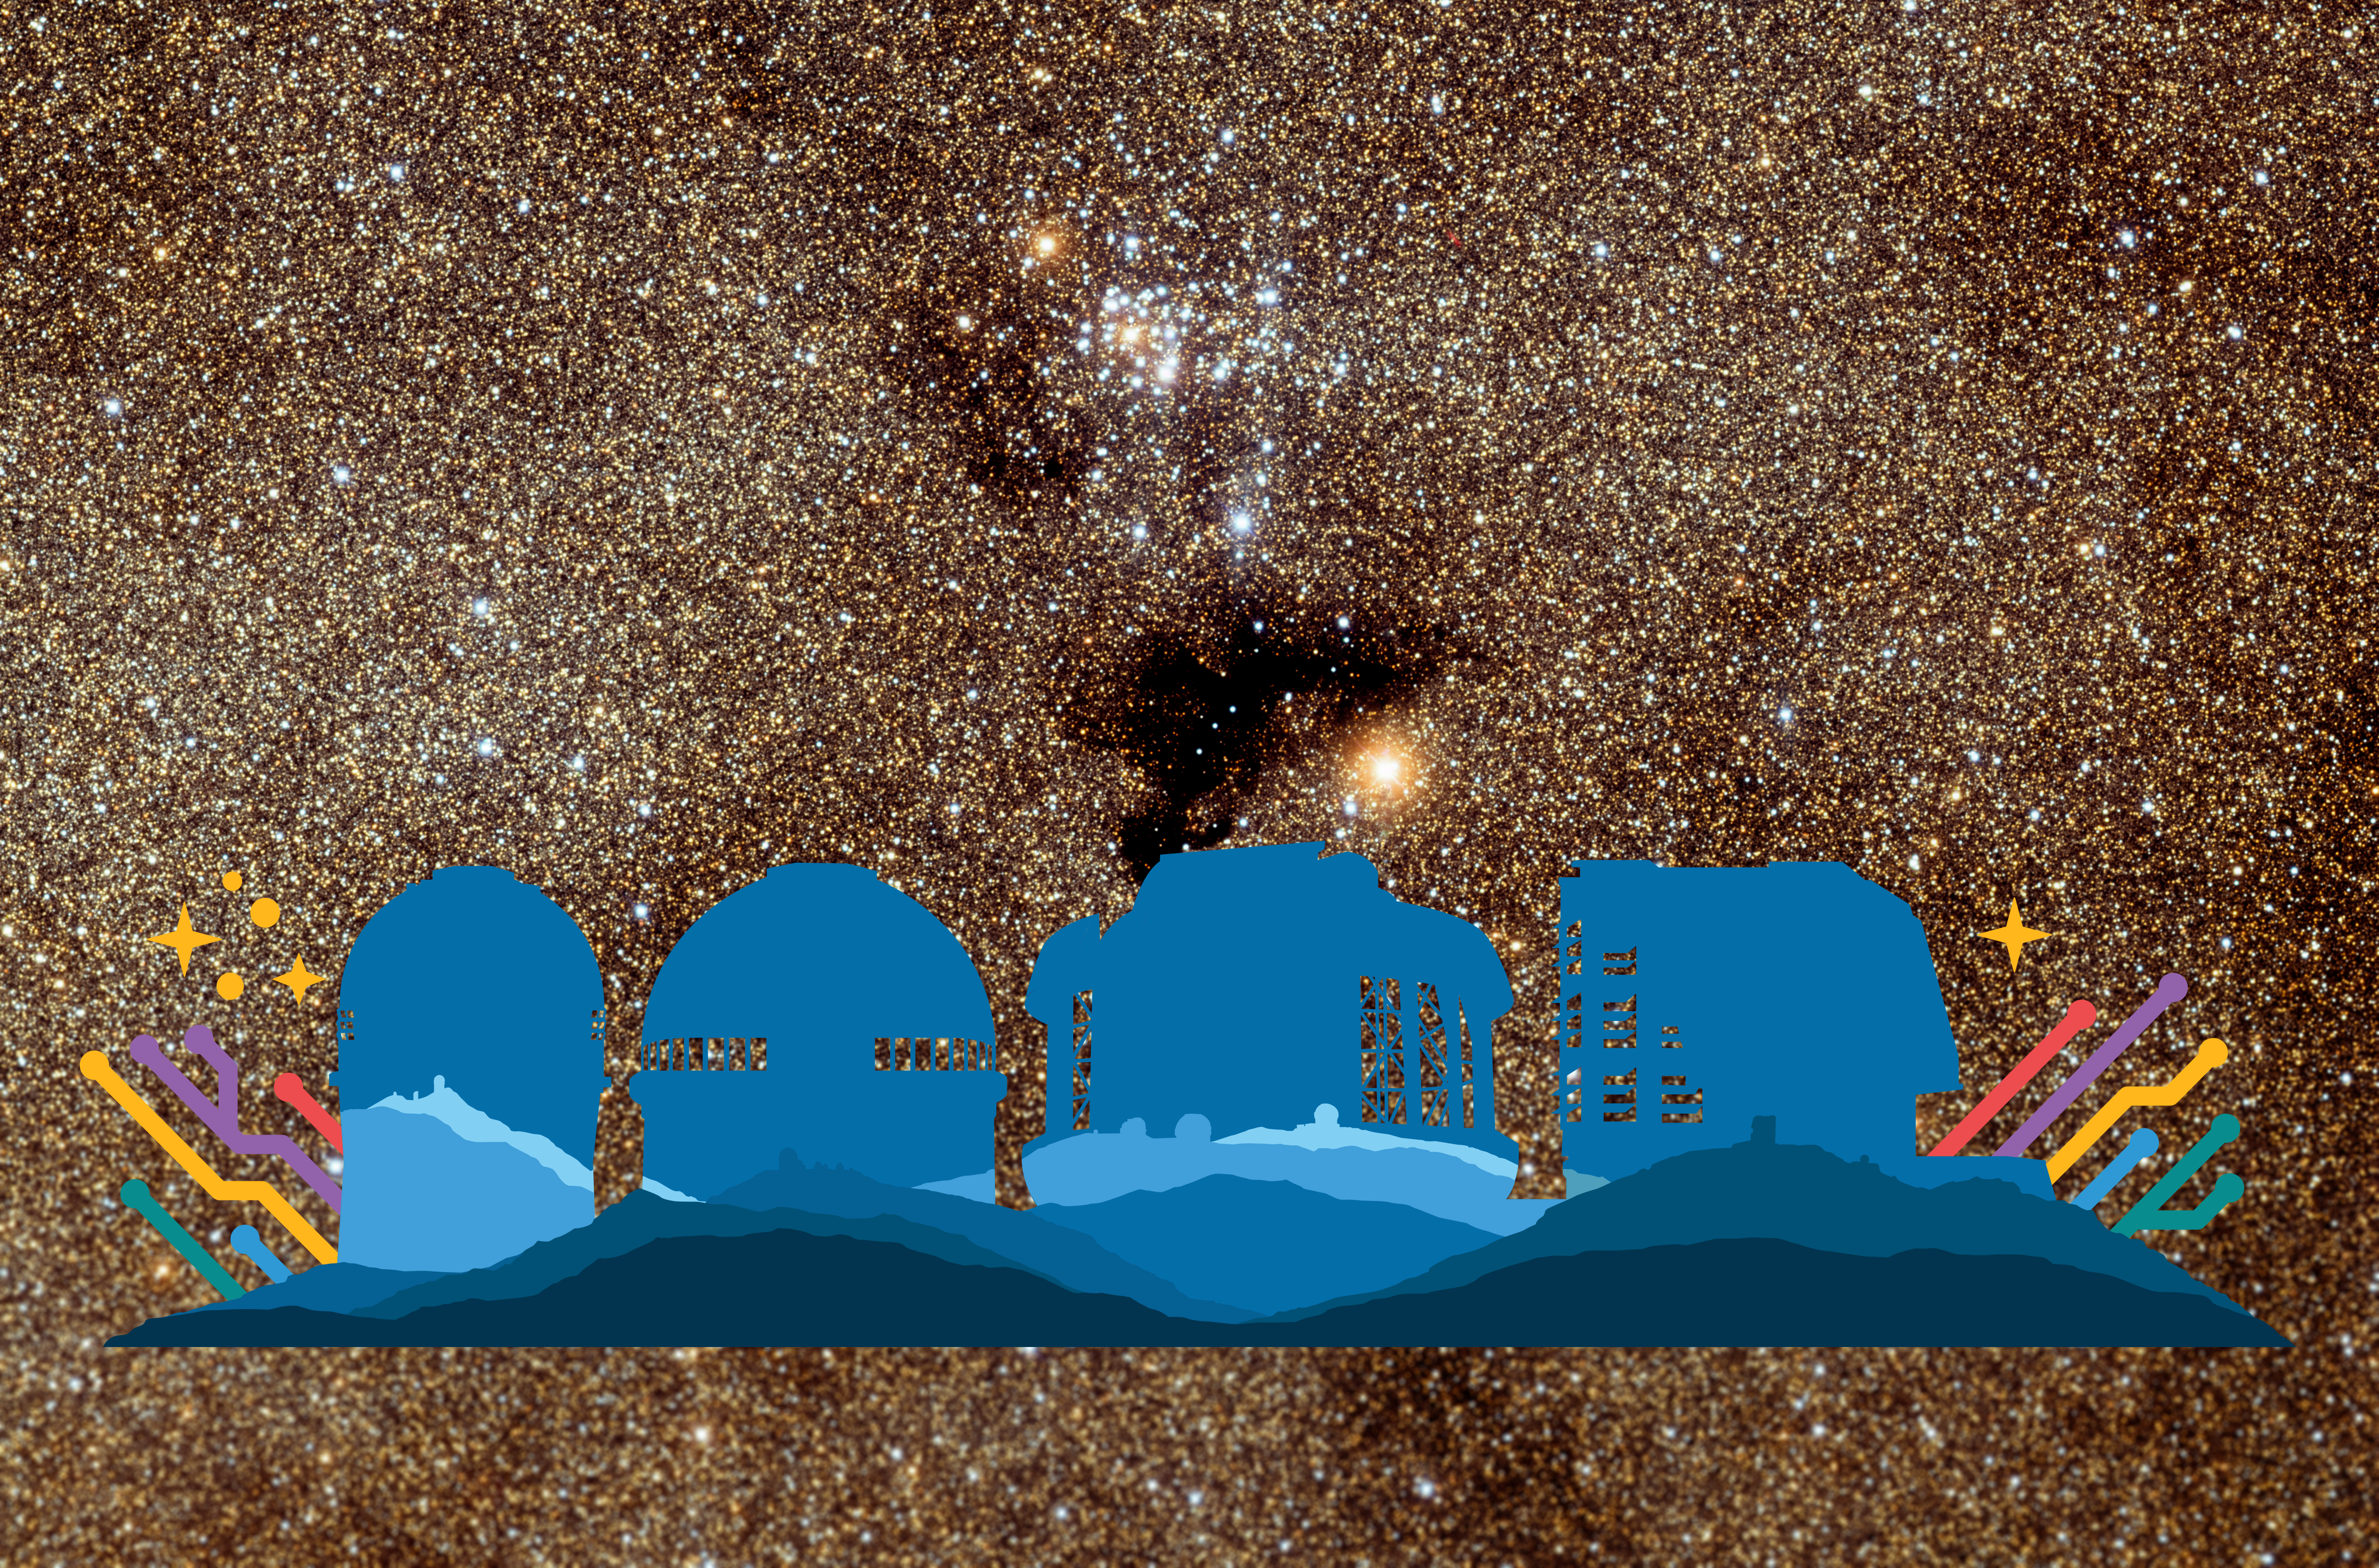

Icons for the 5 NOIRLab programs

Icons for the Mid-scale Observatories (MSO - Cerro Tololo Inter-American Observatory, CTIO, Kitt Peak National Observatory, KPNO) the Community Science & Data Center (CSDC), the Gemini Observatory, and the Vera C. Rubin Observatory.

Part of the Foundational Diagrams collection.

Credit: NOIRLab/NSF/AURA/P. Marenfeld/T. A. Rector/University of Alaska Anchorage